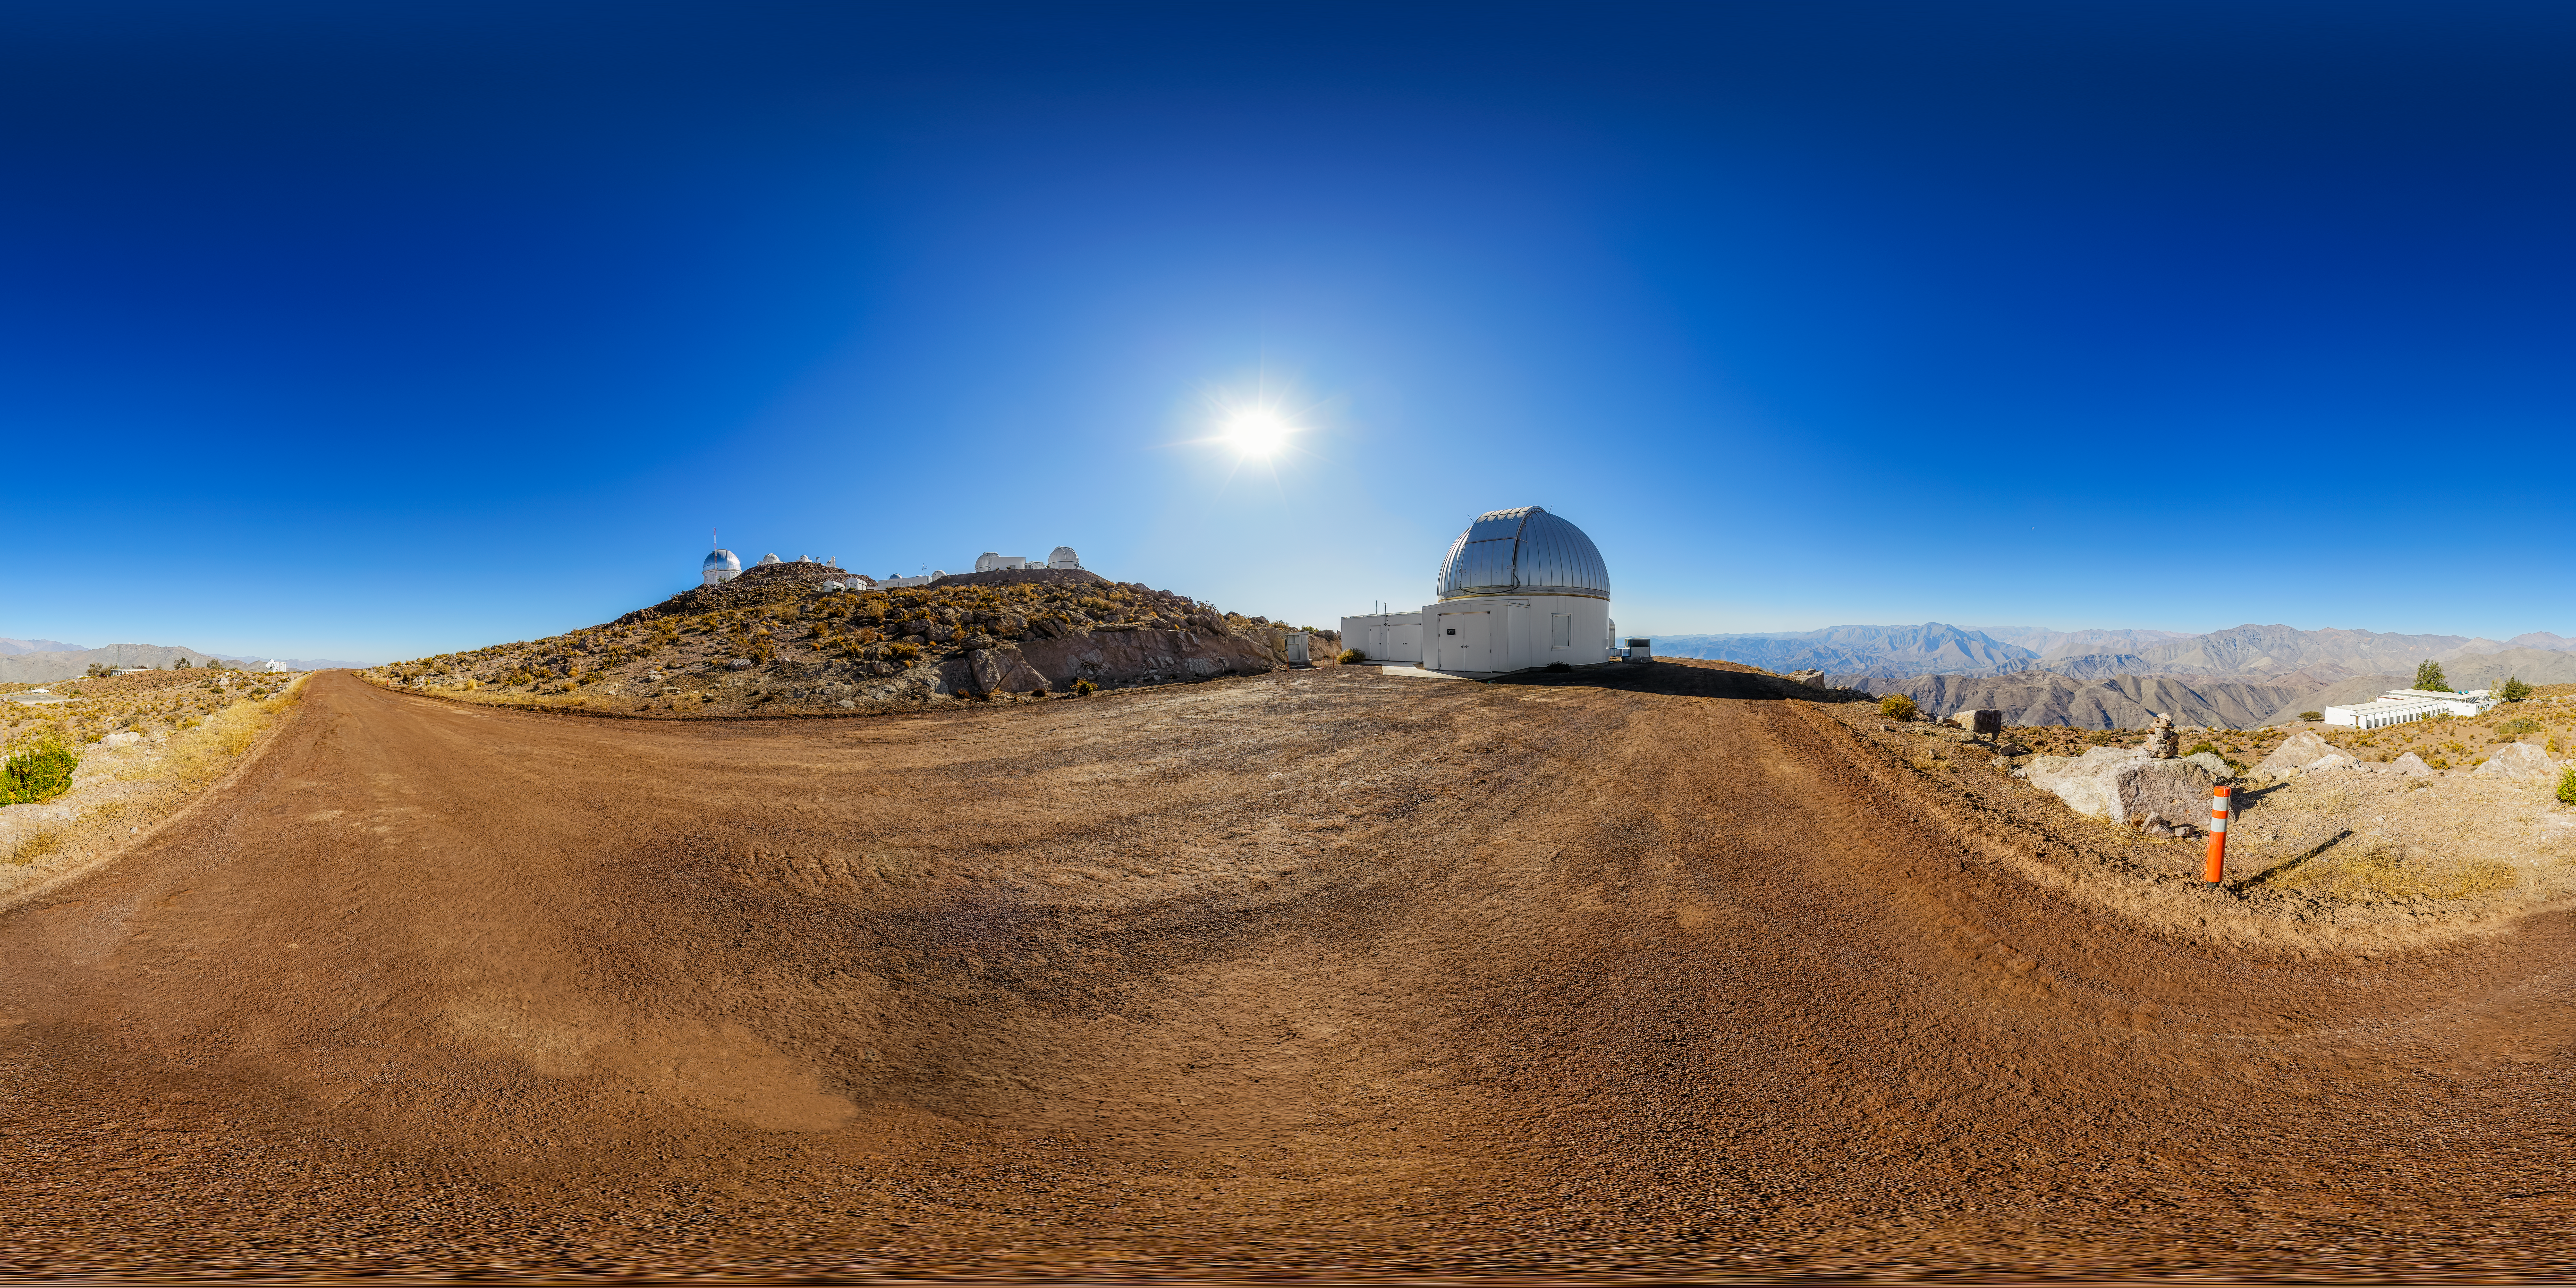

KTMNet 1.6-meter Telescope 360 Panorama

A 360 panorama view of the KMTNet 1.6-meter Telescope located at Cerro Tololo Inter-American Observatory (CTIO) in Chile.

A fulldome version of this image can be found here.

Credit: CTIO/NOIRLab/NSF/AURA/P. Horálek